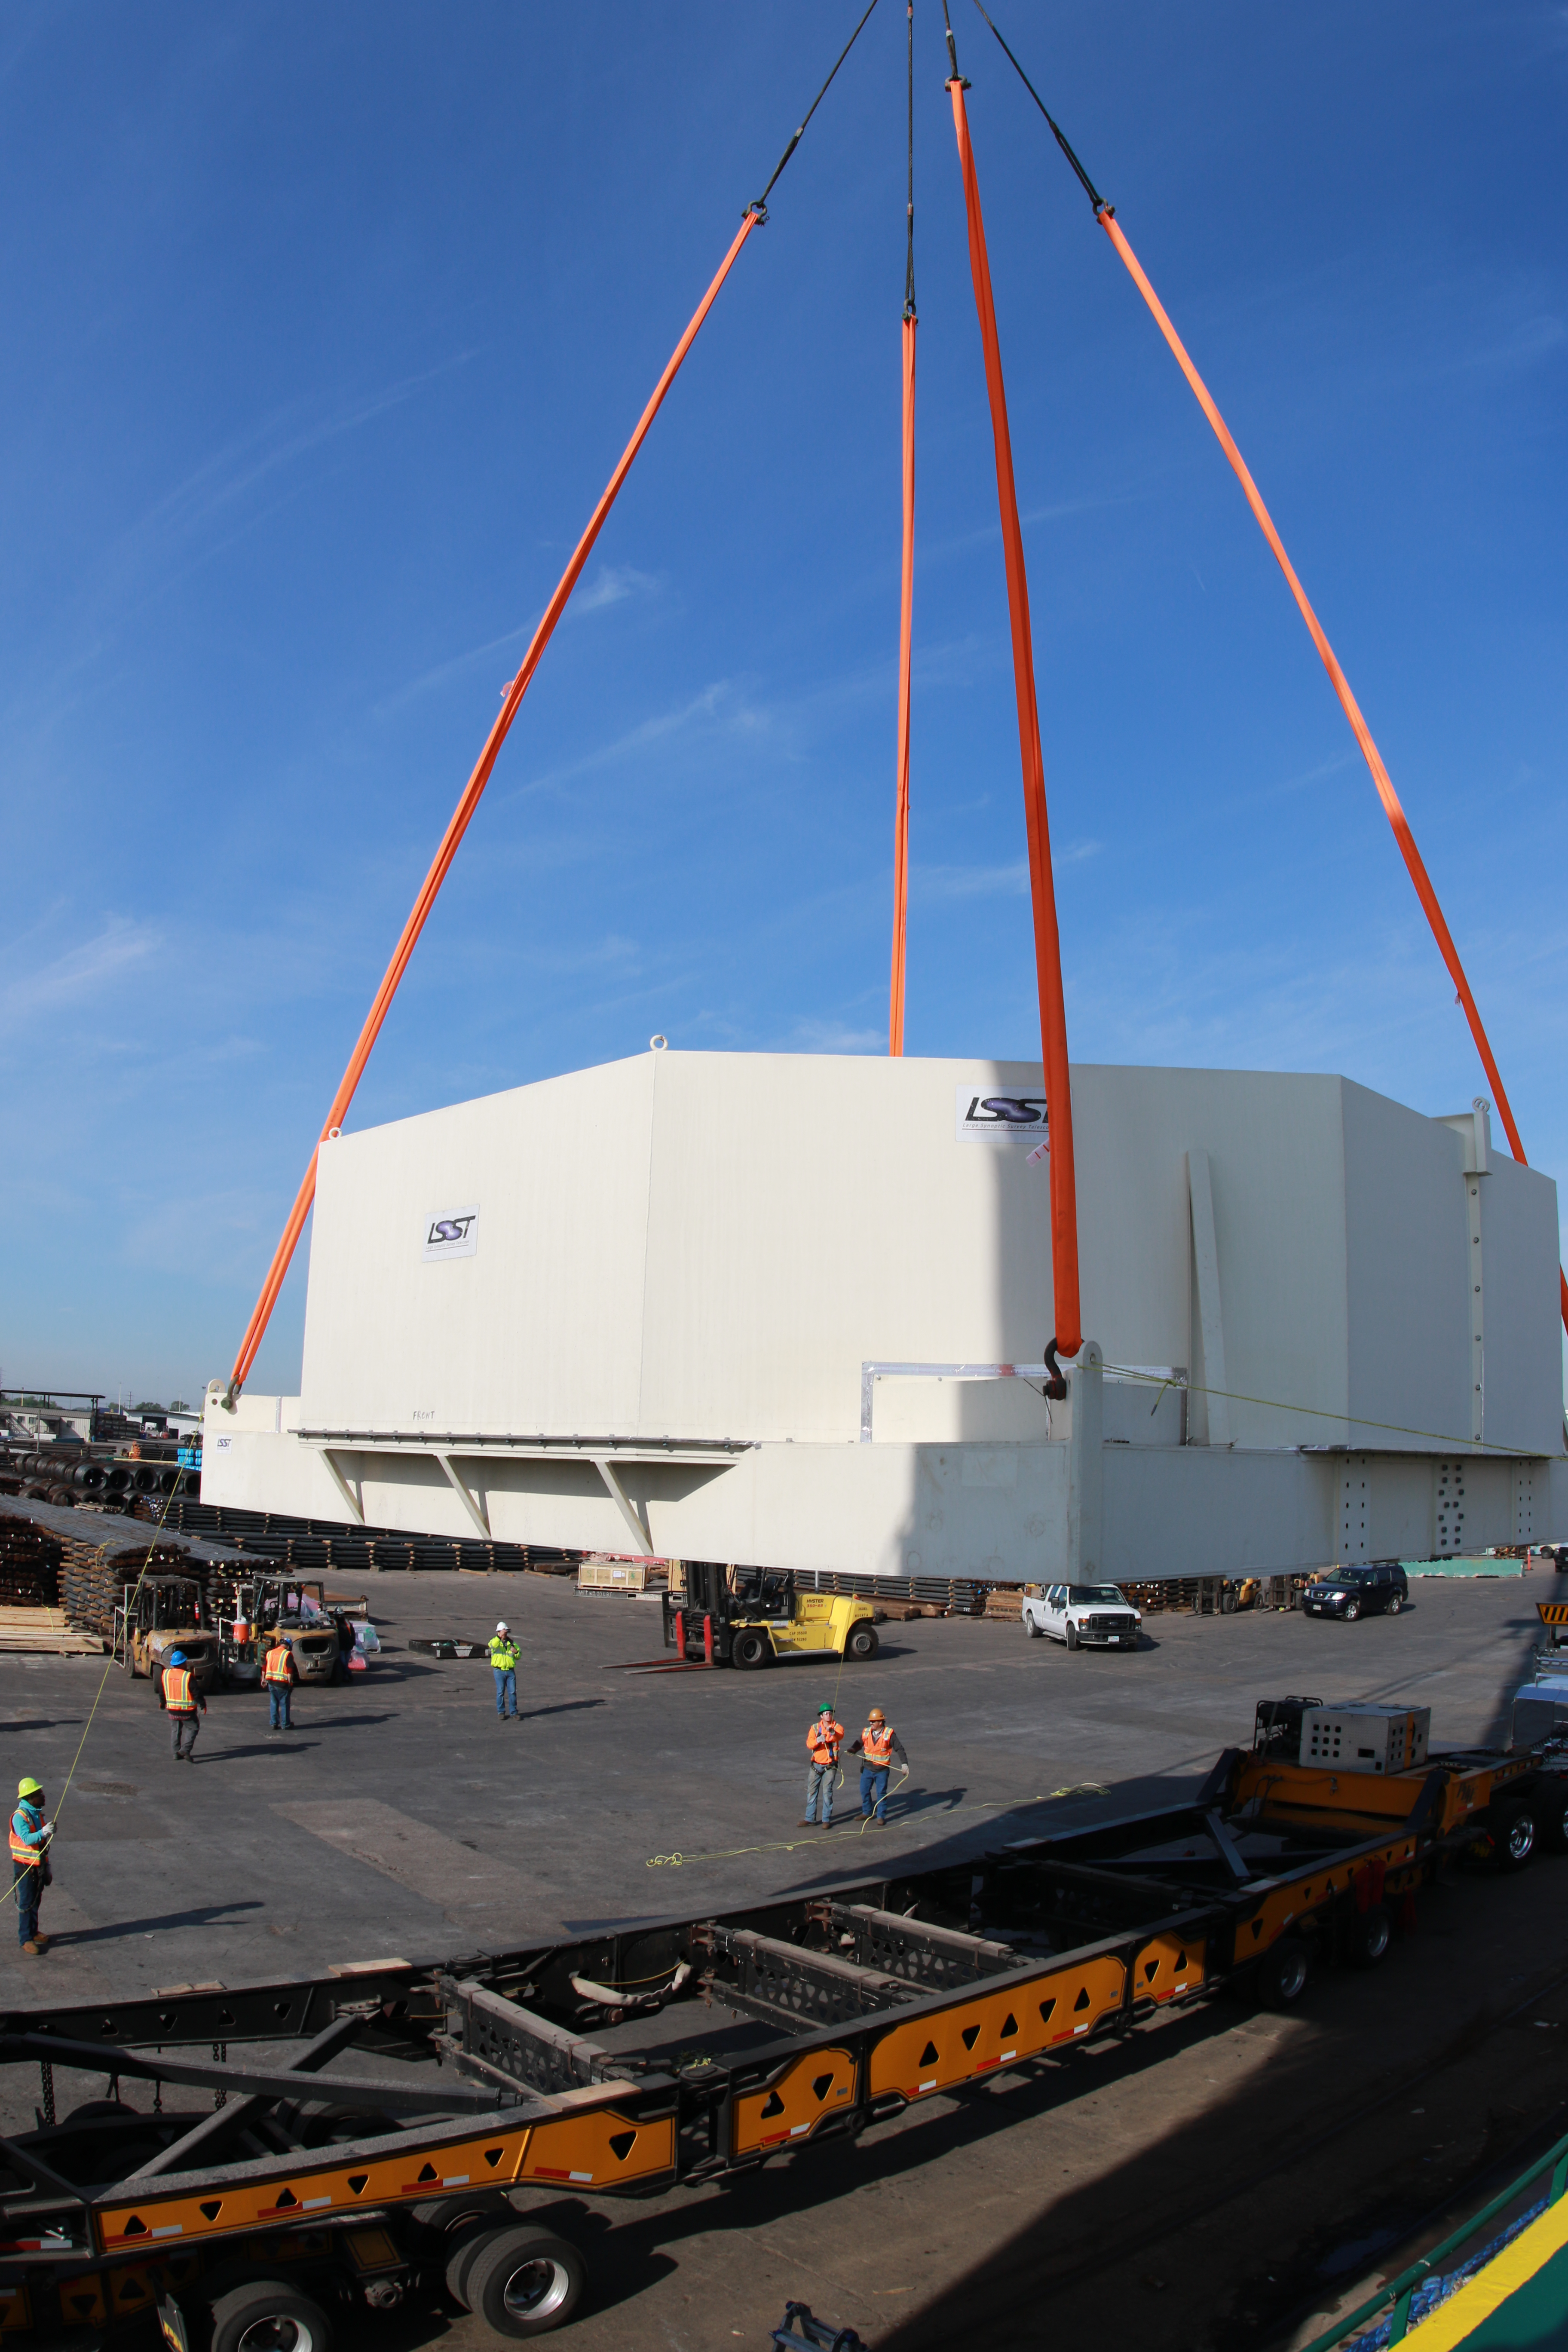

rubin-3t1a4257

The LSST Primary/Tertiary Mirror (M1M3), along with the M1M3 vacuum lift and other support materials, was loaded onto the BBC Manitoba on April 2, 2019 in Houston, Texas. The voyage to Chile is expected to take 4-5 weeks.

Credit: Rubin Observatory/NSF/AURA